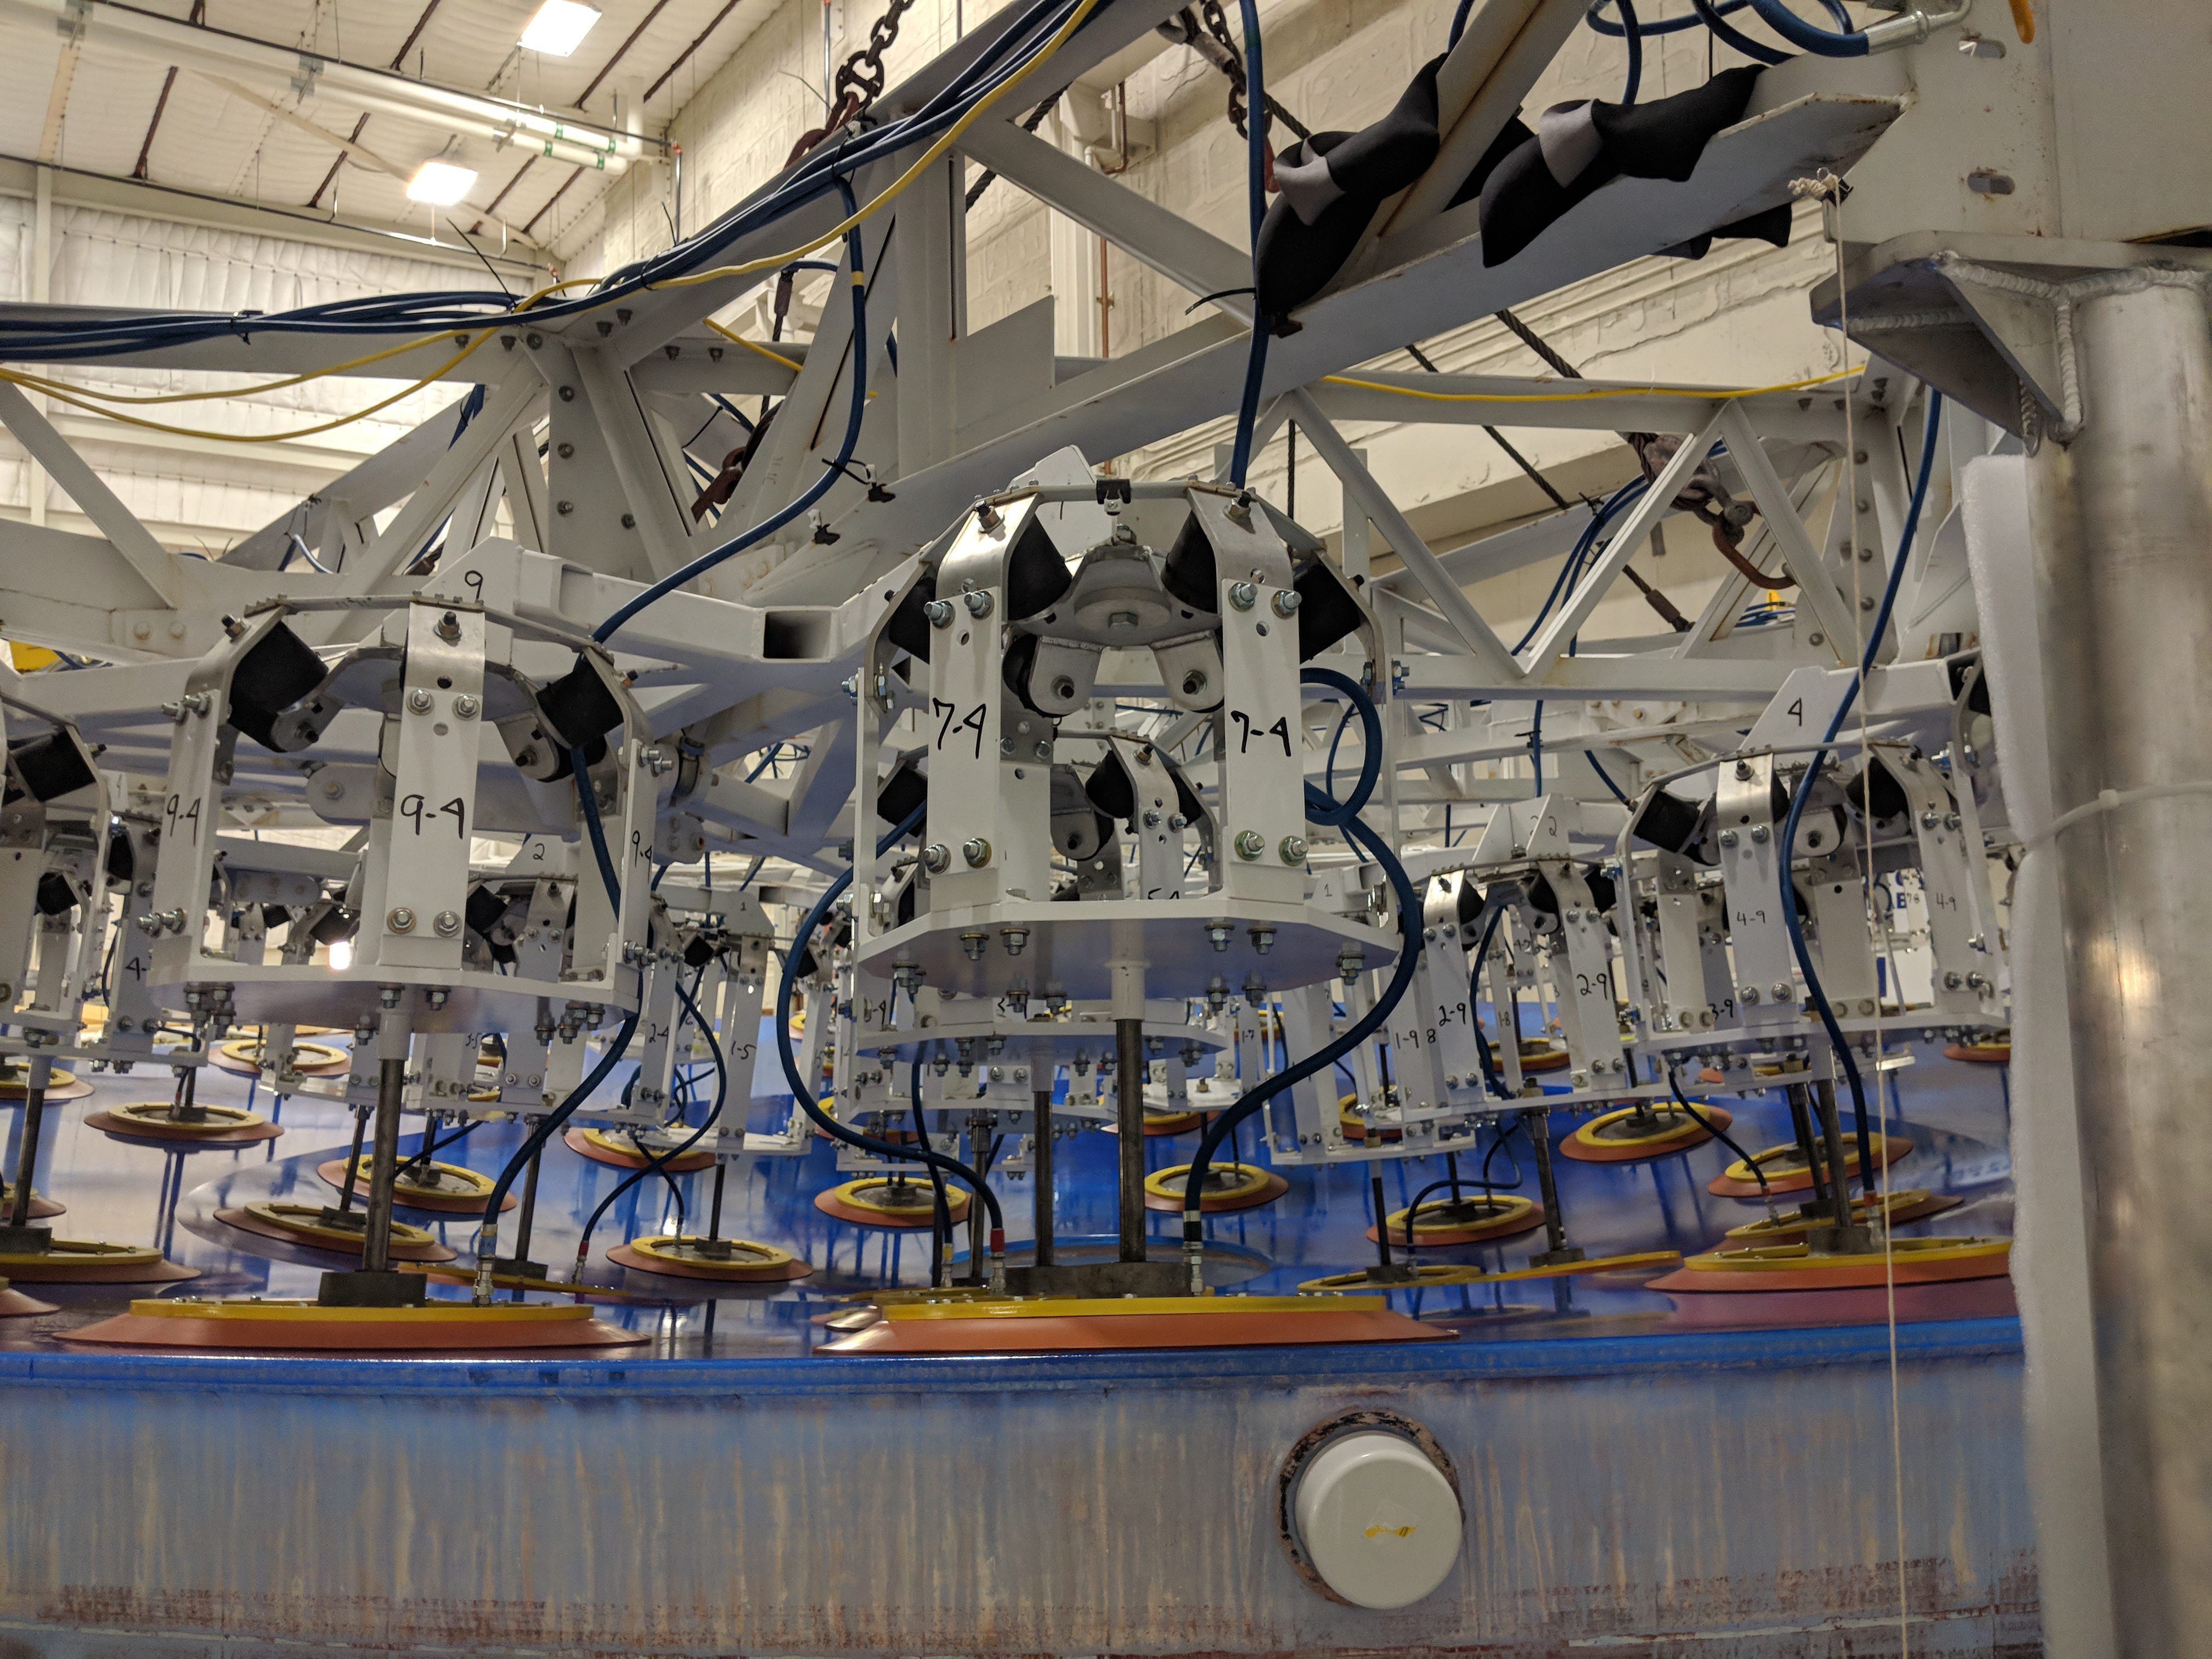

M1M3 Lift at Mirror Lab

On the morning of October 25th, at the Richard F. Caris Mirror Lab on the University of Arizona campus, the LSST Primary/Tertiary Mirror (M1M3) was successfully lifted out of its transport container and onto the M1M3 Cell. The mirror lift was performed with a special lifting fixture, outfitted with 54 vacuum pads, that was designed specifically to safely lift and lower the 37,000 lb (16,780 kg) glass monolith. The M1M3 Mirror was lifted onto the Cell, interfacing successfully with the 355 static supports (wire rope isolators), that hold it above the upper surface of the mirror cell.

Credit: Rubin Observatory/NSF/AURA